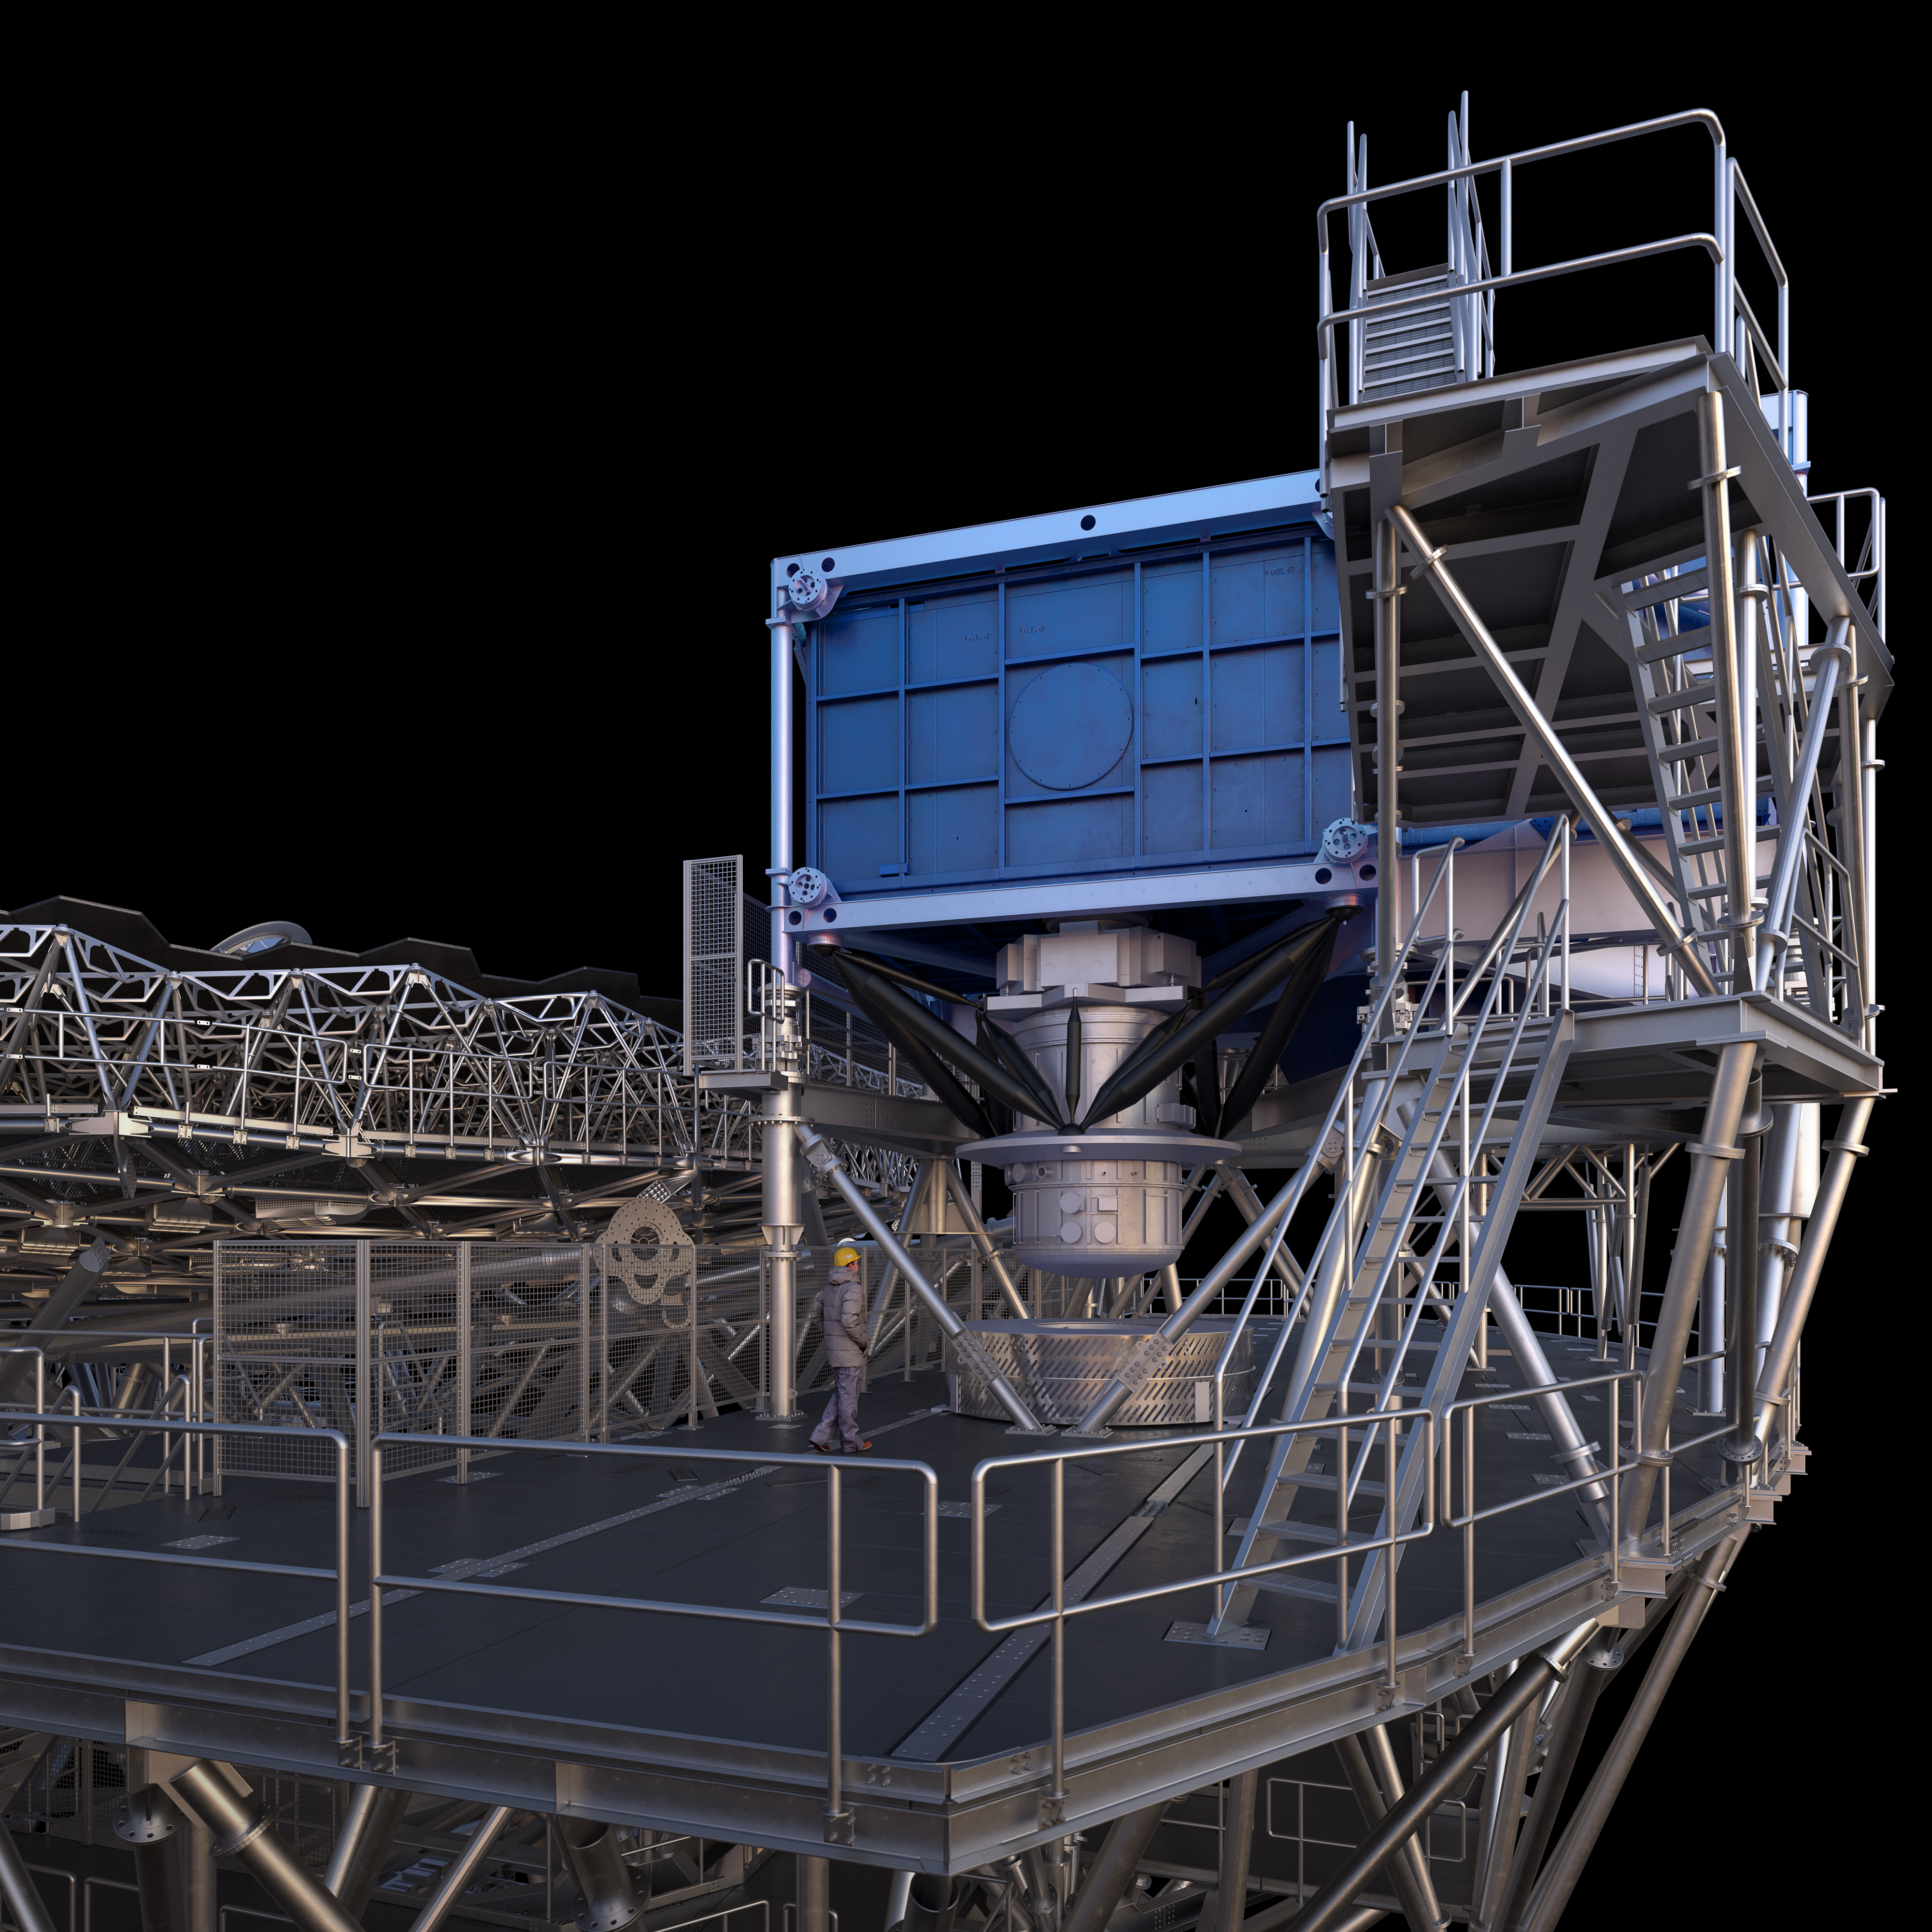

Thirty Meter Telescope Render

A 3D render of the Thirty Meter Telescope facility.

Credit: TMT International Observatory